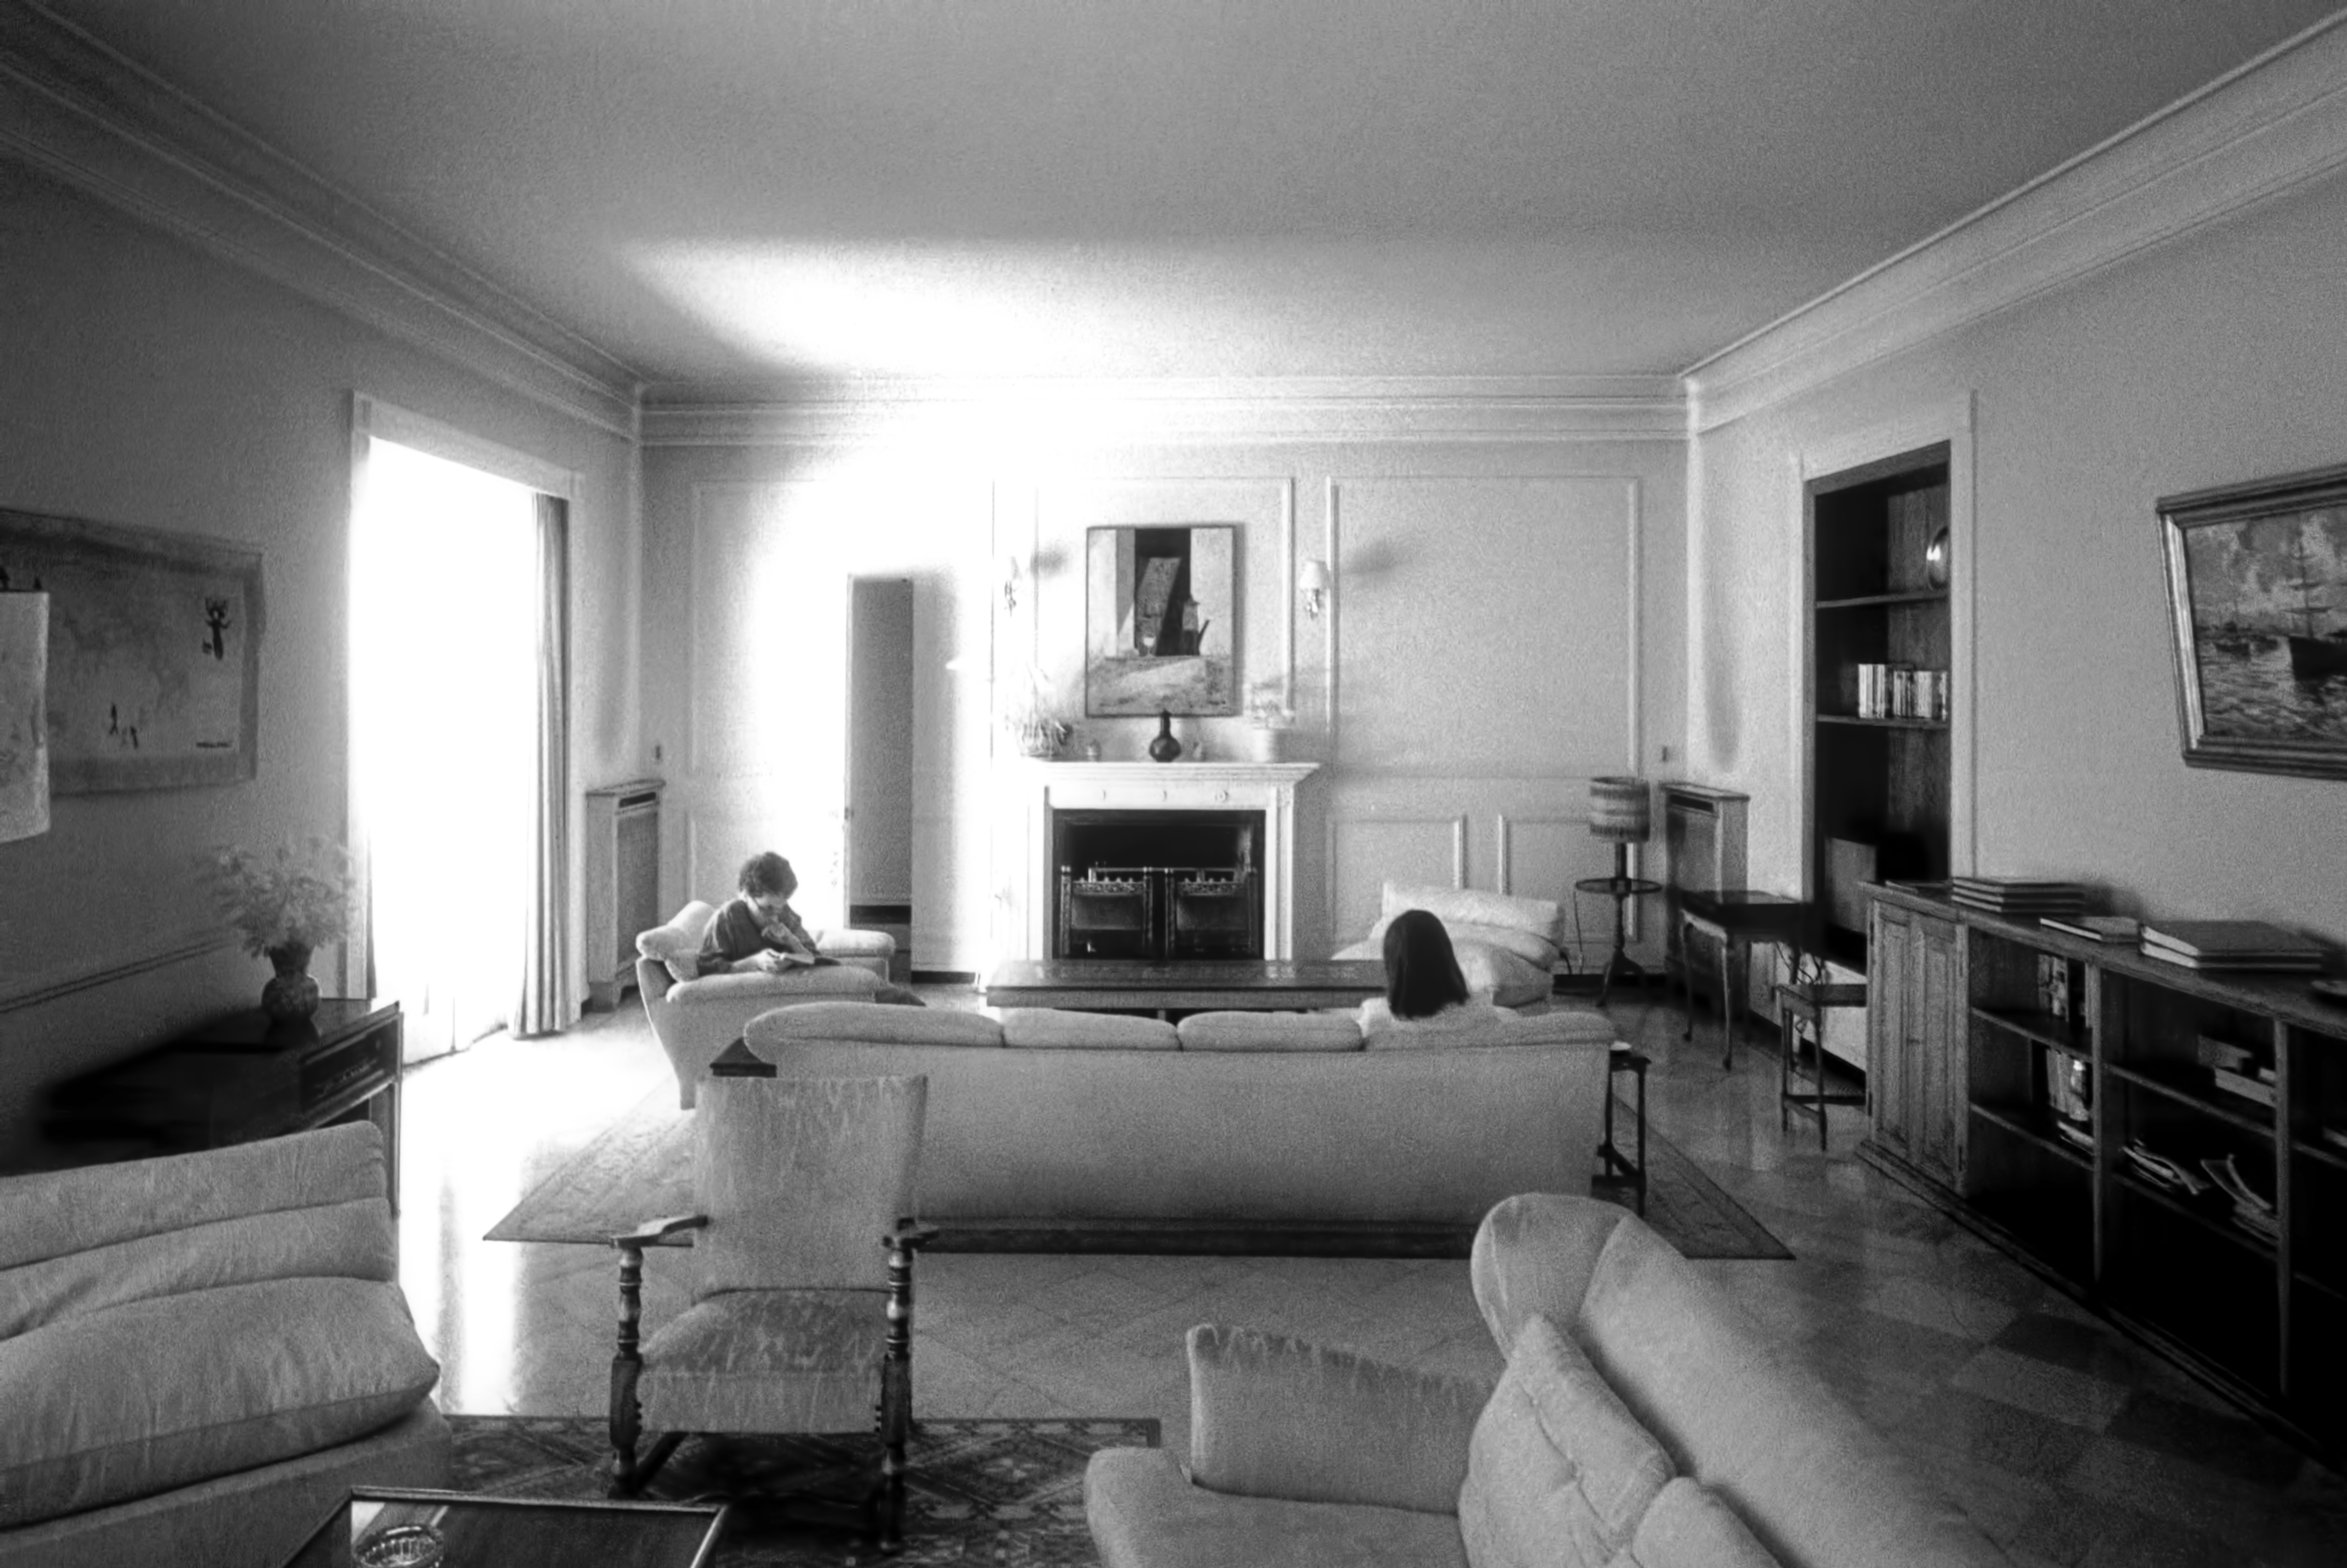

A timeless sanctuary in Santiago (historical image)

This is the historical image from the Then and Now comparison Picture of the Week, A Timeless Sanctuary in Santiago.

Credit: ESO